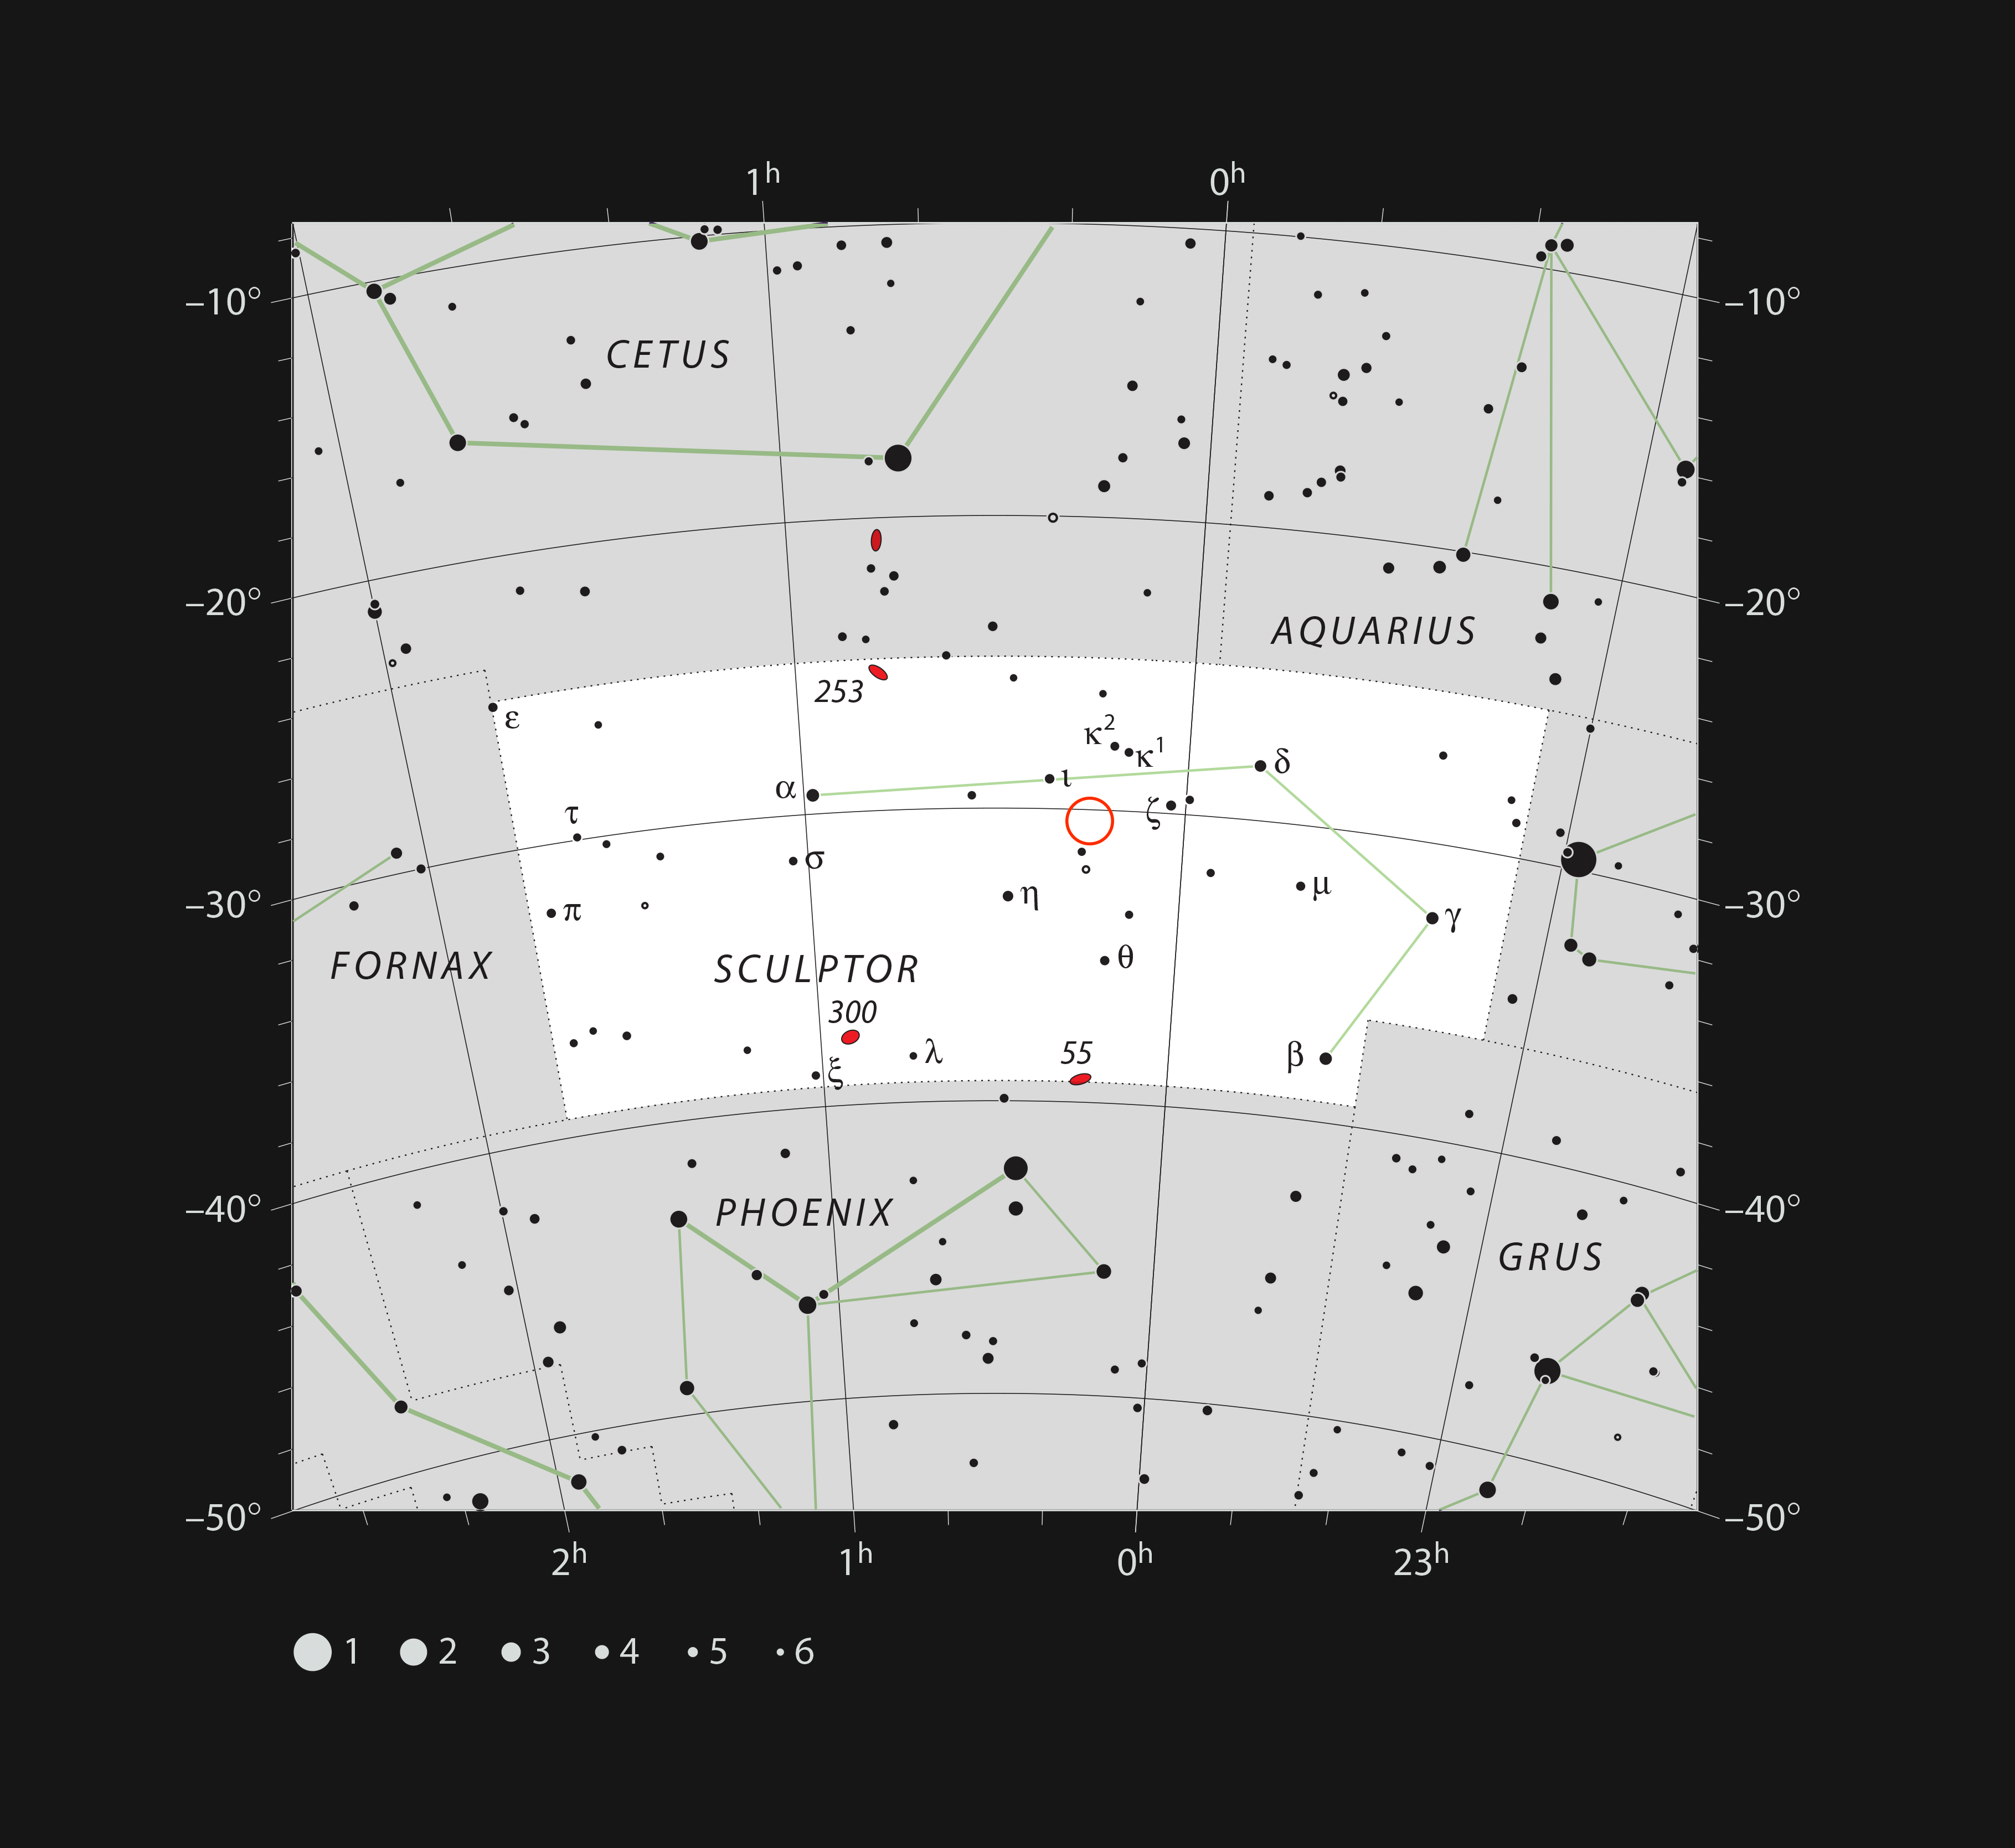

Location of the TOI-178 planetary system in the constellation of Sculptor

This chart shows the location of the planetary system TOI-178 in the constellation of Sculptor. The map includes most of the stars visible to the unaided eye under good conditions, and the location of the system is indicated by a red circle.

Credit: ESO, IAU and Sky & Telescope